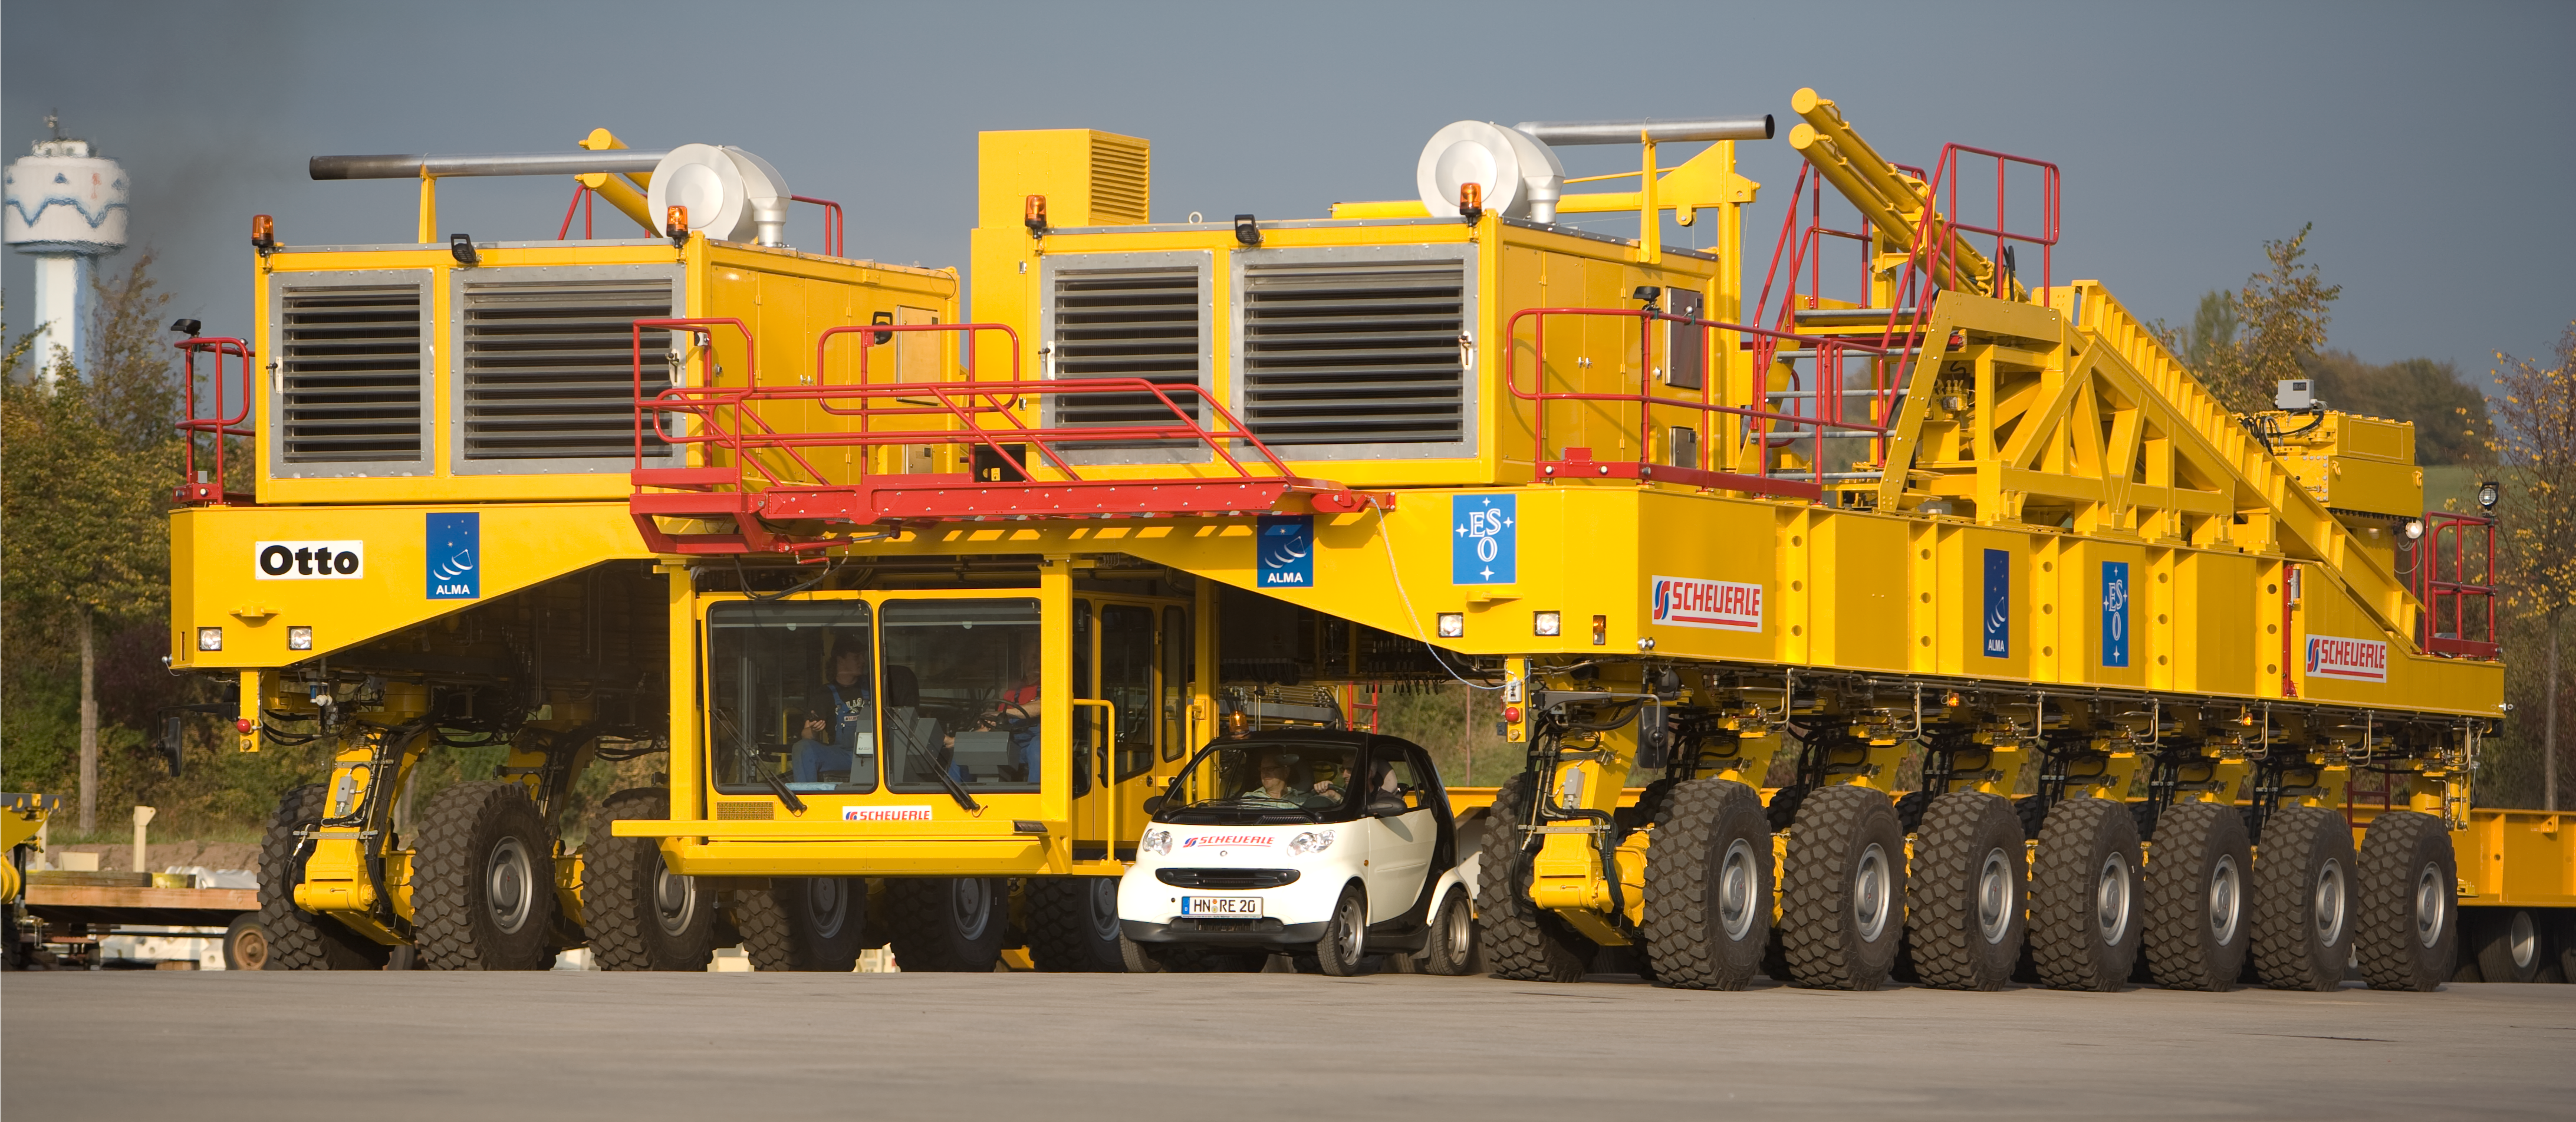

The ALMA antenna transporter

With a size of 10 metres wide, 20 metres long and 6 metres high, the ALMA antenna transporter is a real colossus. Image taken October 2007.

Credit: ALMA (ESO/NAOJ/NRAO)